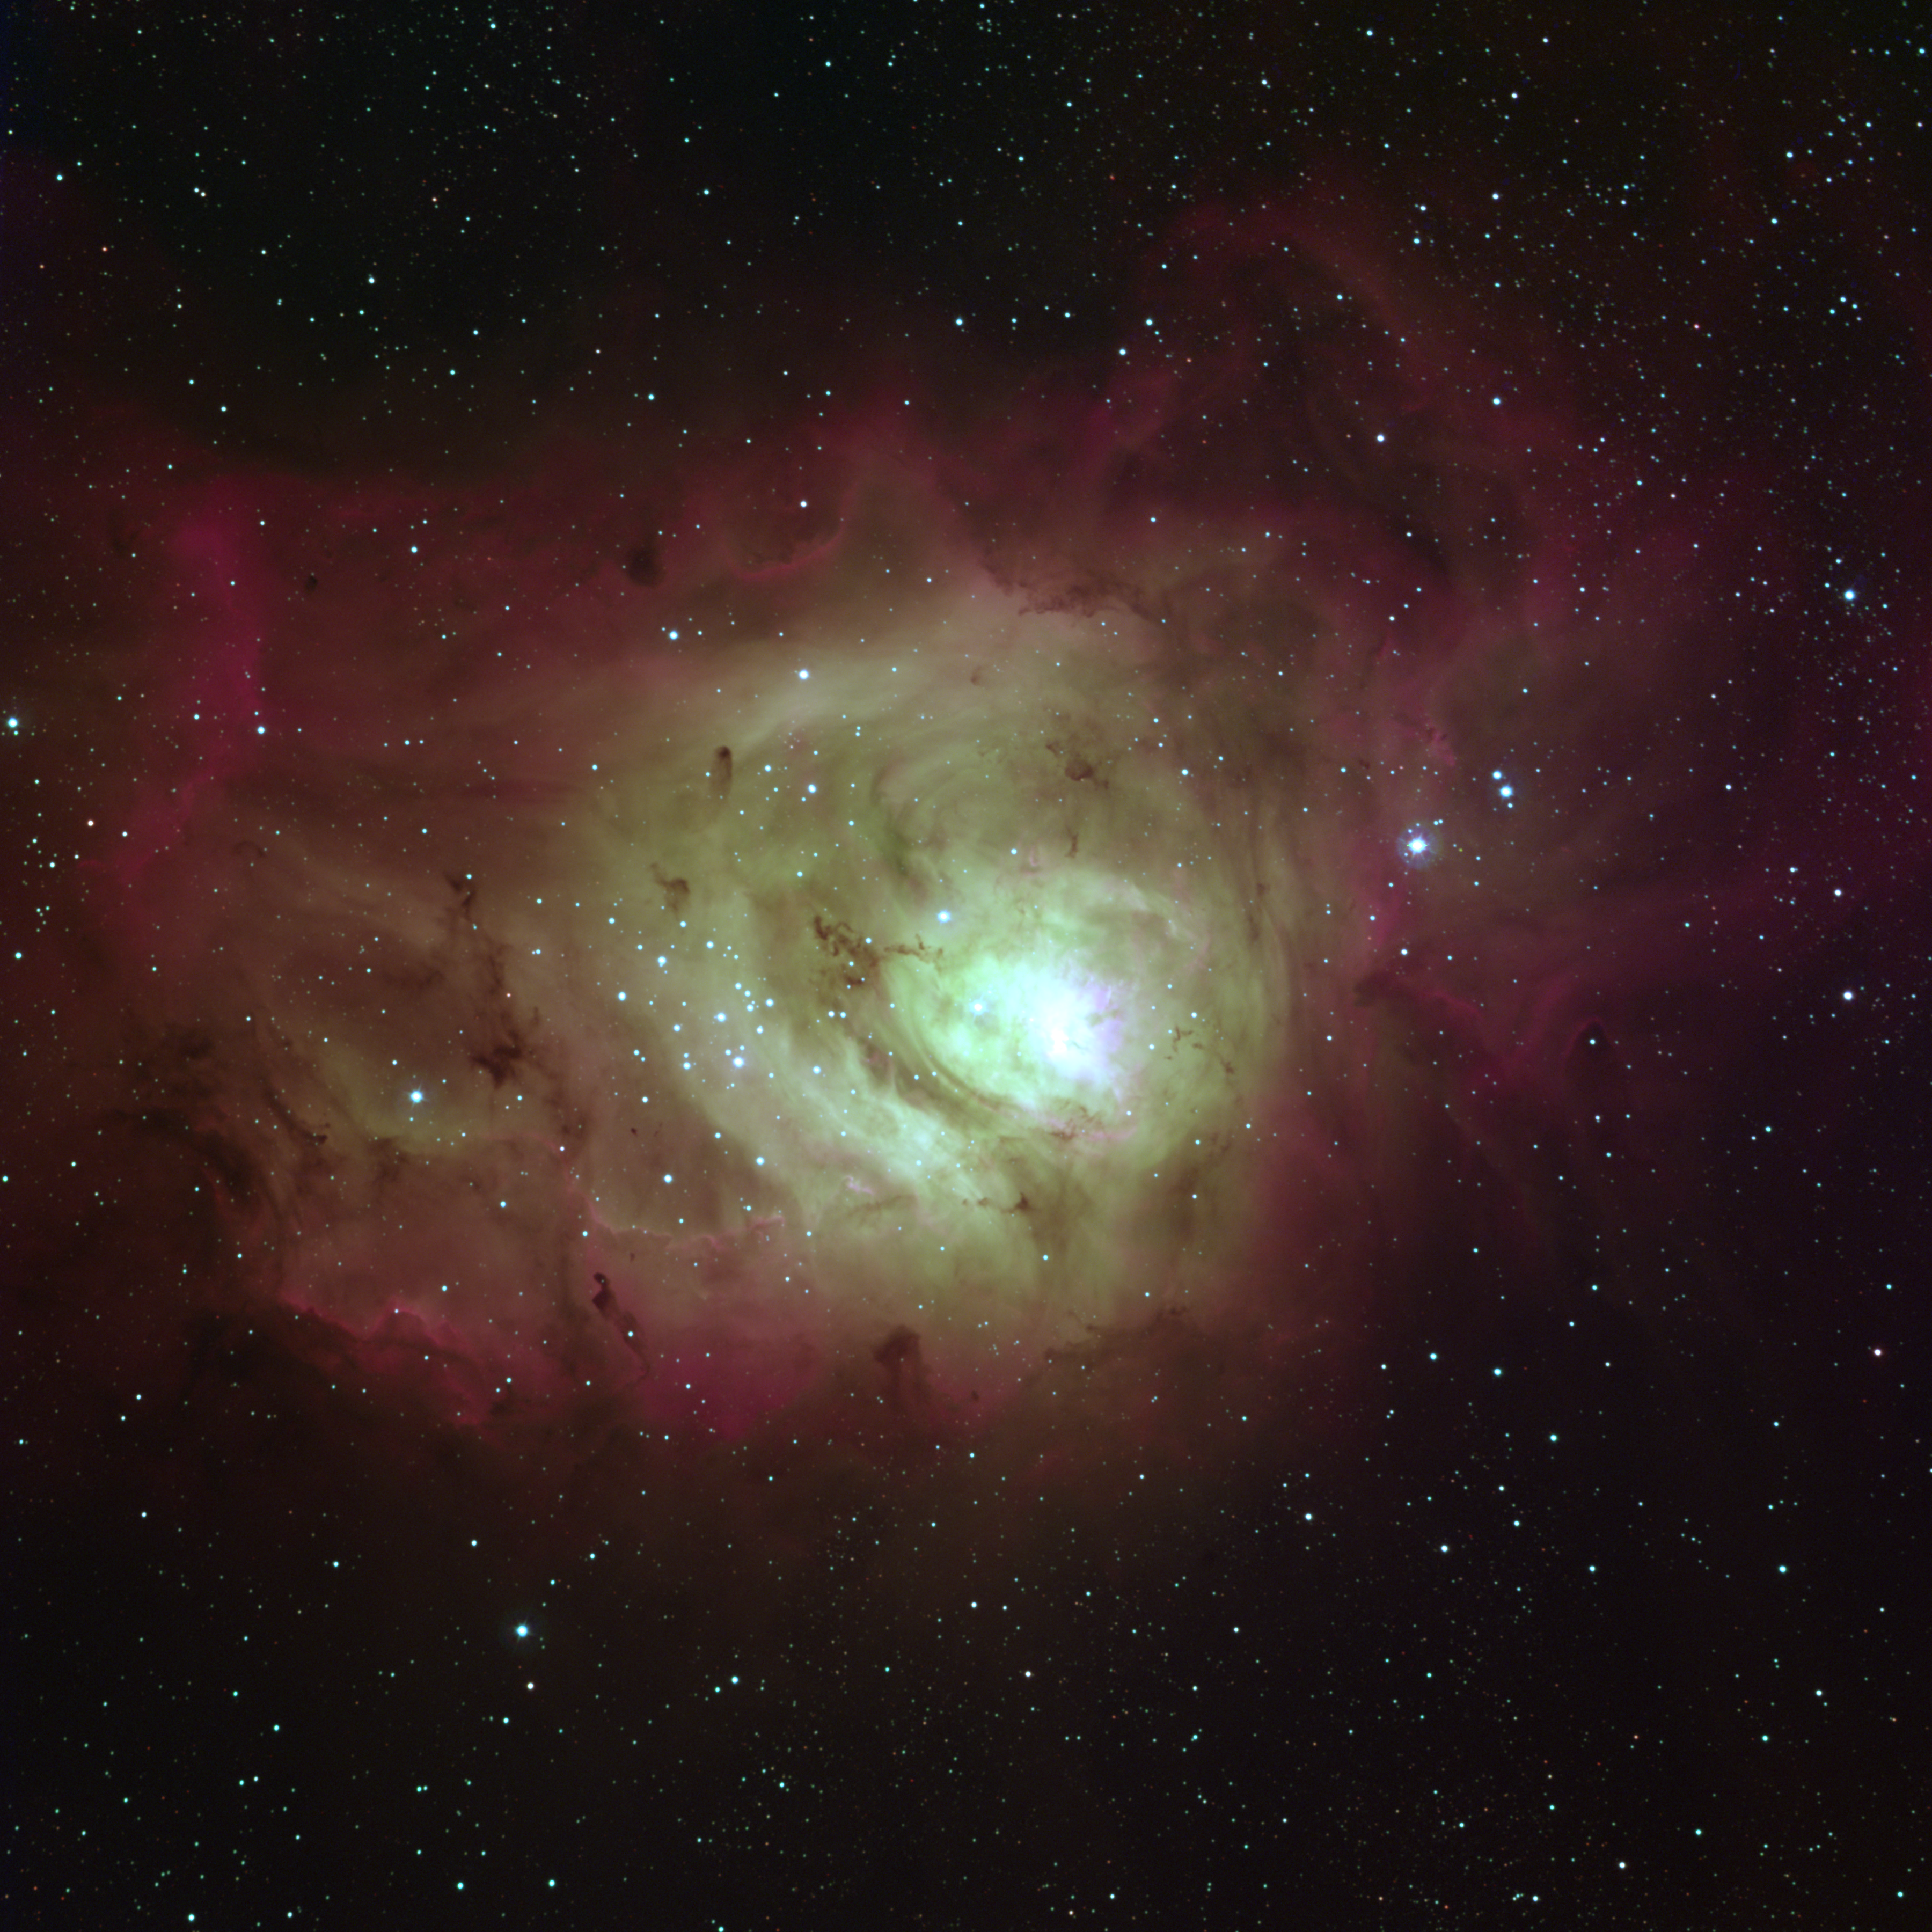

The Lagoon Nebula, M8 (NGC 6523)

The Lagoon Nebula, Messier object 8 (M8) or NGC6523, in the constellation of Sagittarius. This false-color, emission-line image was created from a total of twenty-nine separate exposures taken at the Burrell Schmidt telescope of Case Western Reserve University's Warner and Swasey Observatory (the Burrell Schmidt is located on Kitt Peak, near Tucson, Arizona). The observations were made through three narrow pass-band filters centered at wavelengths of 4861 (blue), 5009 (green), and 6563 (red) angstroms. The images were taken in May and July of 1994 during the Research Experiences for Undergraduates (REU) program operated at the Kitt Peak National Observatory and supported by the National Science Foundation.

Credit: N.A.Sharp, REU program/NOIRLab/NSF/AURA